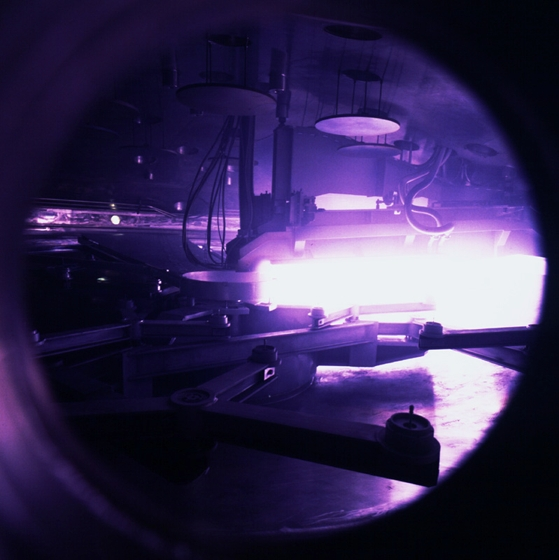

Giant coating plant for the VLT: a porthole view

View through a porthole in the VLT coating plant. The coating unit is a large vacuum chamber with a diameter of 9.4 meters and a volume of about 122,000 liters. The required ultra-high vacuum is generated by 8 cryo-pumps which are located on top of the vacuum chamber. The lower half of the vacuum chamber is mounted onto an air-cushion vehicle via 4 large spindles for closing and opening of the vacuum chamber. For loading and unloading of the mirrors the lower half of the chamber is moved on 8 air-cushions from the coating unit location to the mirror handling tool and vice-versa.

Credit: ESO